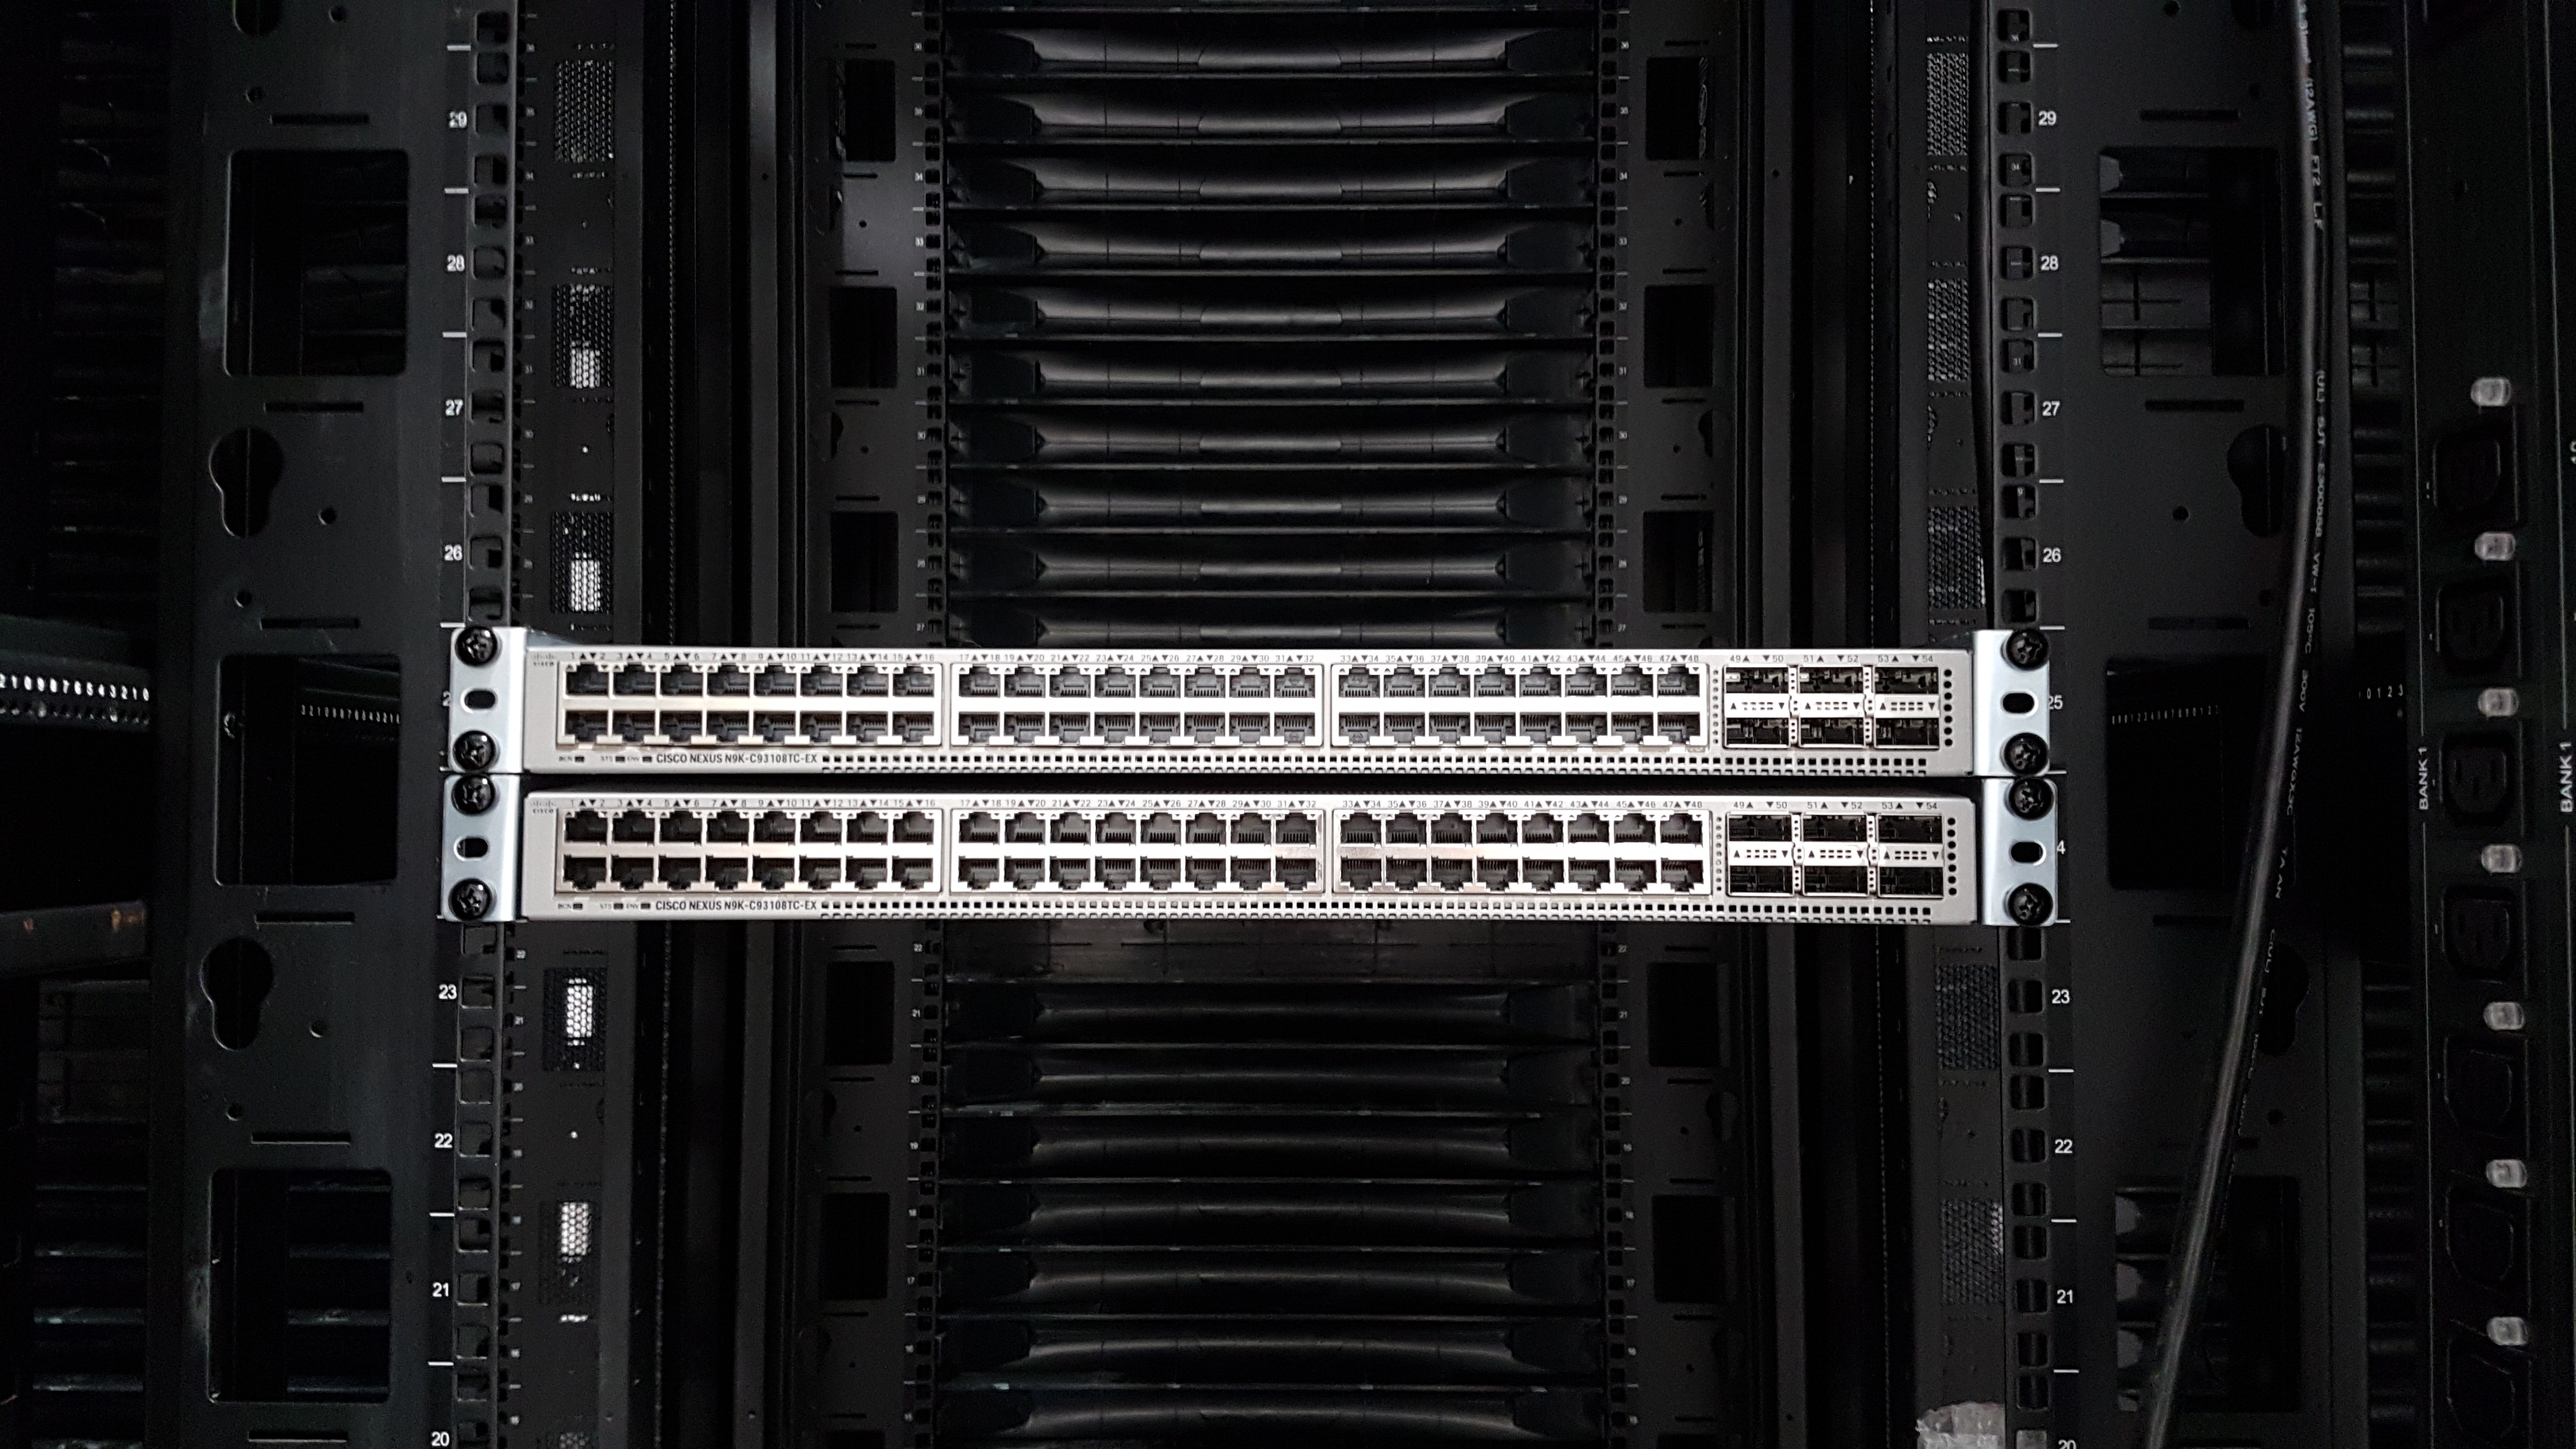

Summit Computer Room Installation

A major milestone from Cerro Pachón: installation of the first summit network equipment took place at the beginning of May. After readying the summit computer room, which included ensuring the space was appropriately clean and temperature-controlled, the IT team began installing servers in the room, which will serve as the central hub of communications on Cerro Pachón. Eventually the racks in these photos will be filled with switches that enable communication between the various telescope systems on the summit. The racks will also contain the equipment to light up the network connecting the summit with the base facility in La Serena and beyond. The team also installed a temporary network connection for internet, email, and phones on the summit. Congratulations to everyone who helped with this achievement, especially Sammy Flores, IT Electronic Technician at CISS, Guido Maulen, IT Network Technician for LSST, Luis Corral, Network Engineer for LSST, and Andres Villalobos, IT Systems Engineer for LSST.

Credit: Rubin Observatory/NSF/AURA